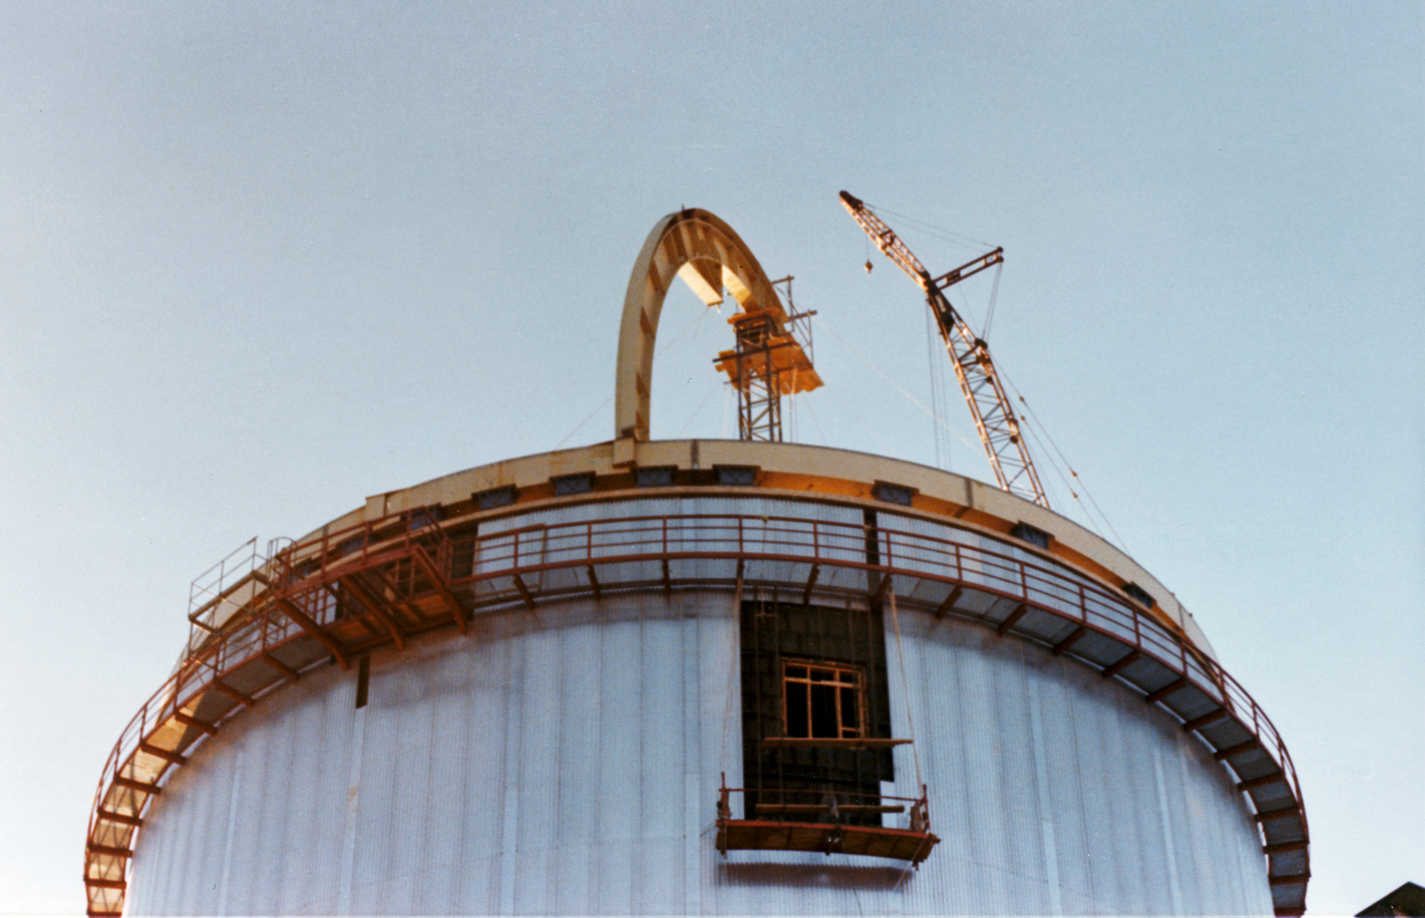

Dome construction for the ESO 3.6-metre telescope

Taken in 1975, this image shows the first beam of the dome that was constructed for the ESO 3.6-metre Telescope at La Silla. The telescope is now home to the world's foremost extrasolar planet hunter: High Accuracy Radial velocity Planet Searcher (HARPS), a spectrograph with unrivalled precision.

the first beam of the telescope dome being erected.

Credit: ESO